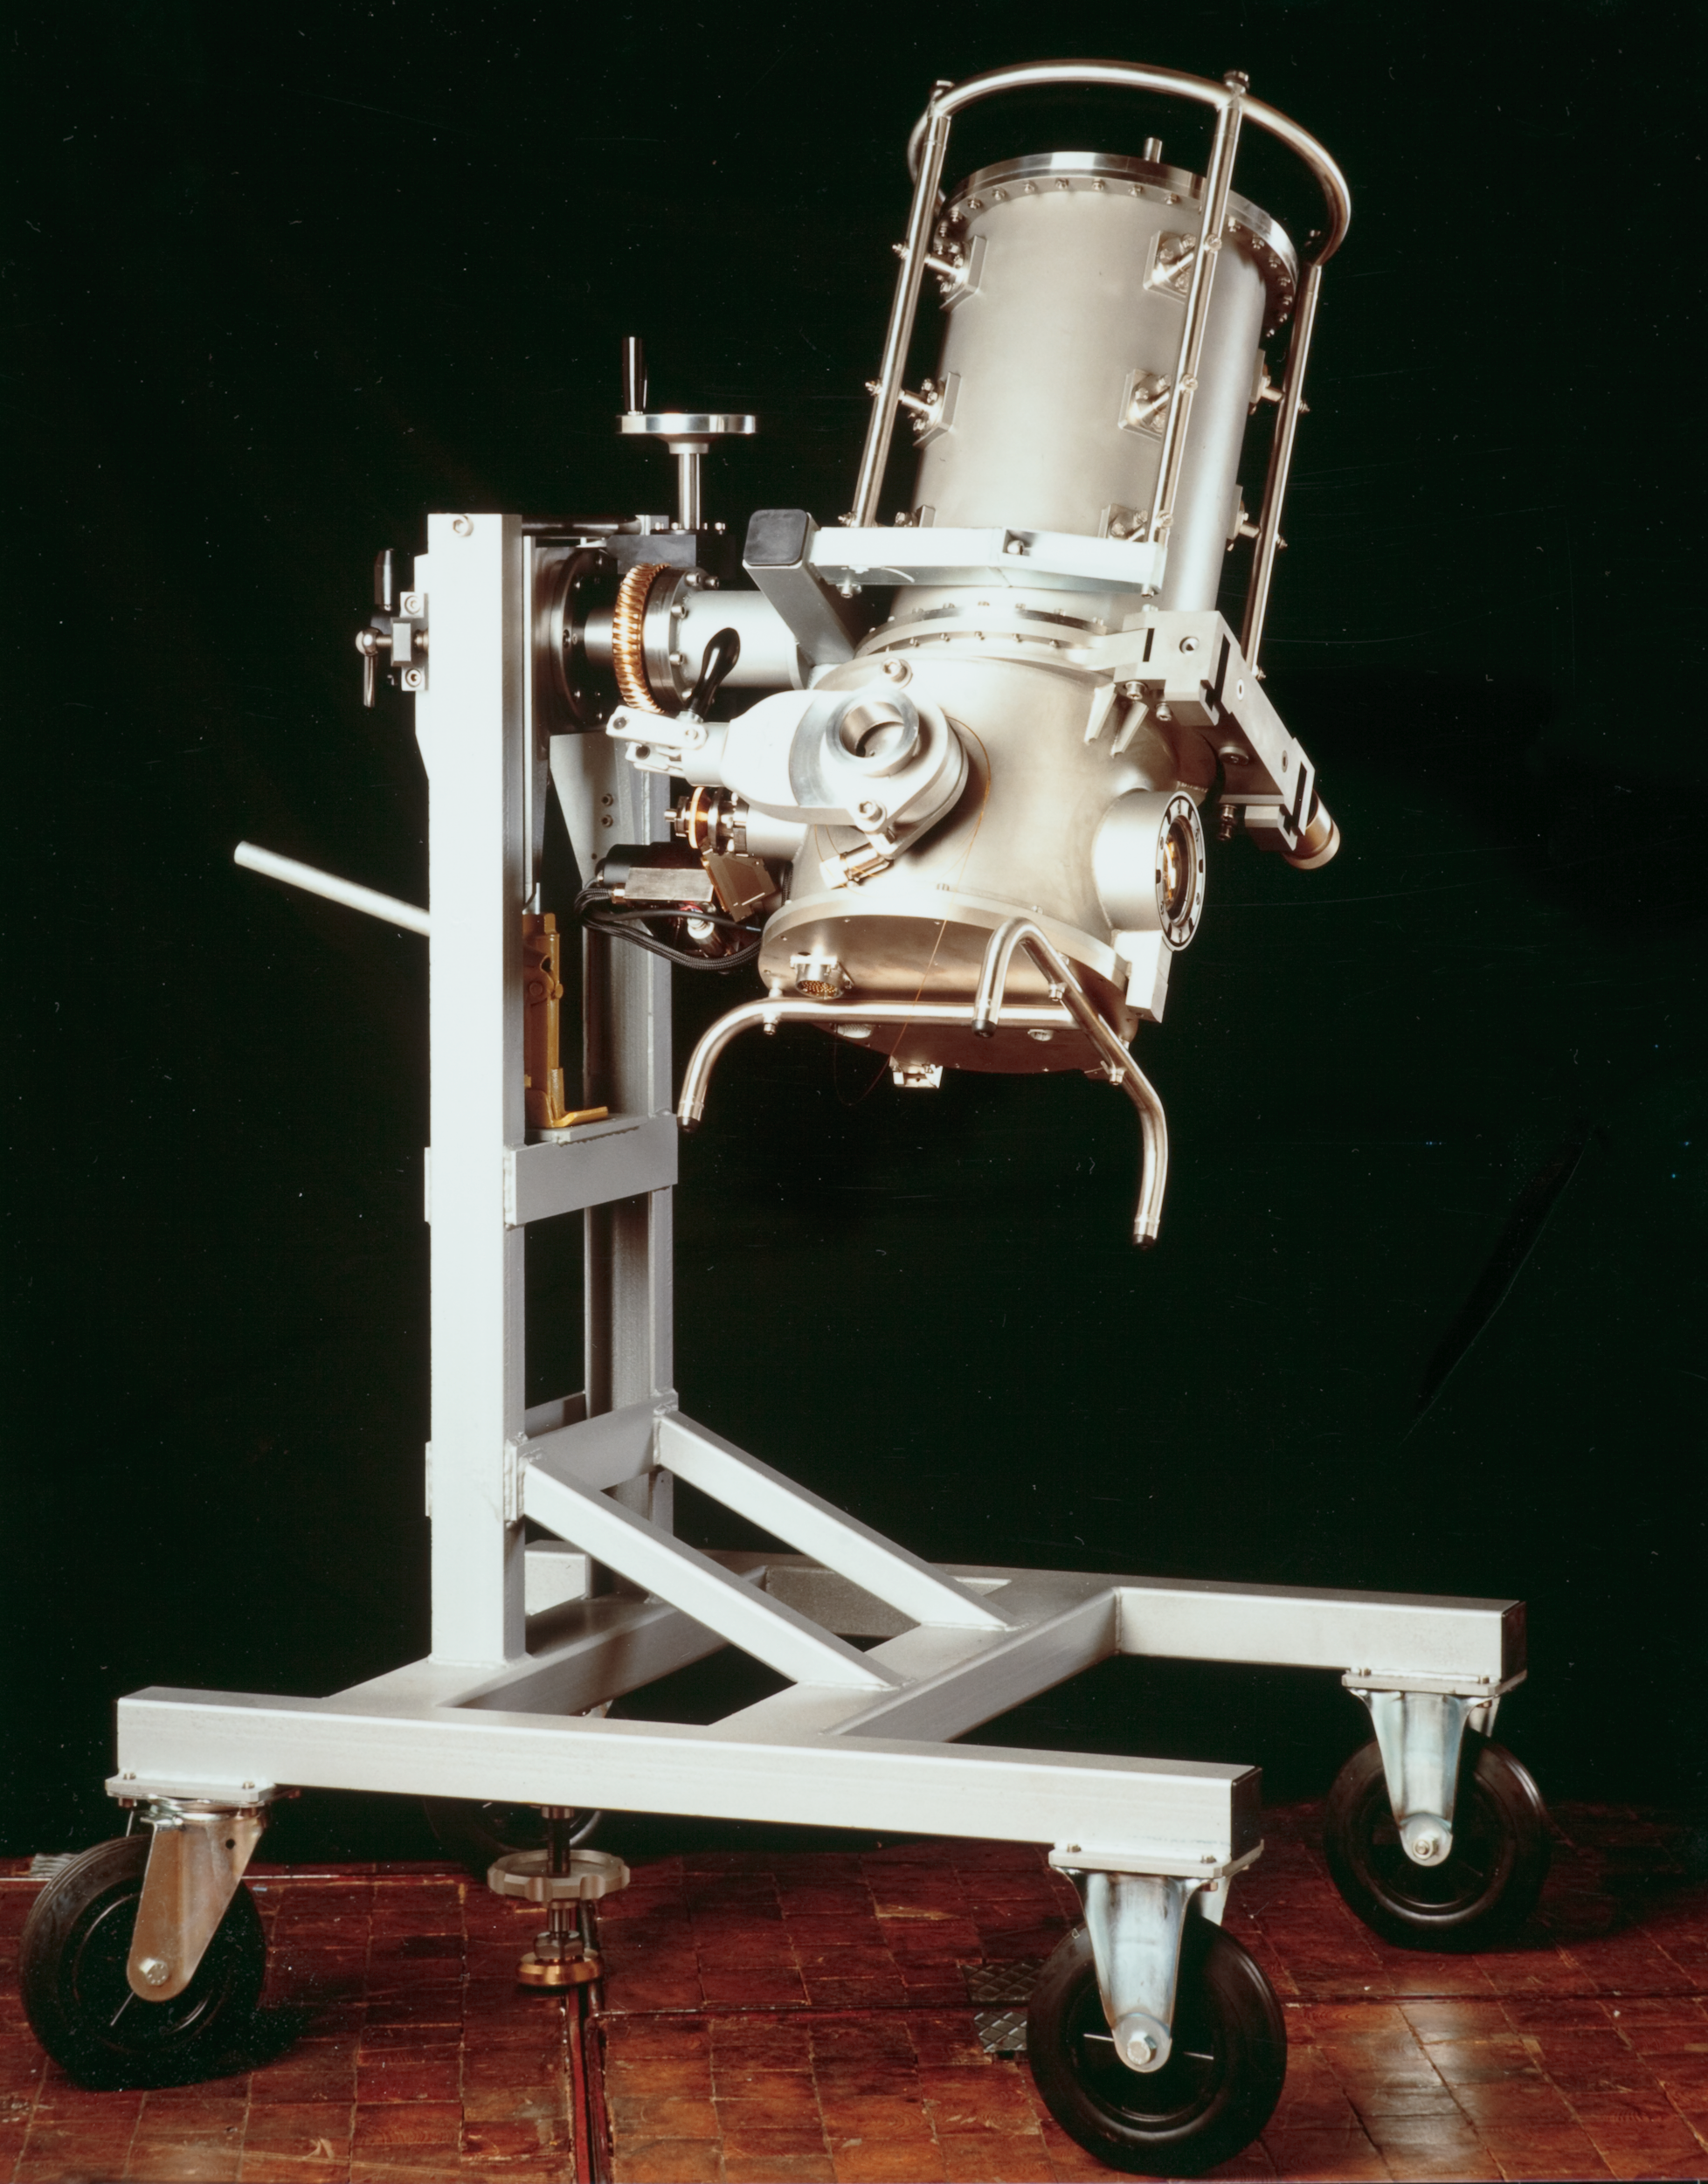

Decommissioned IR instrument

This image shows a now decommissioned Infrared instrument that was used at La Silla Observatory.

Credit: ESO